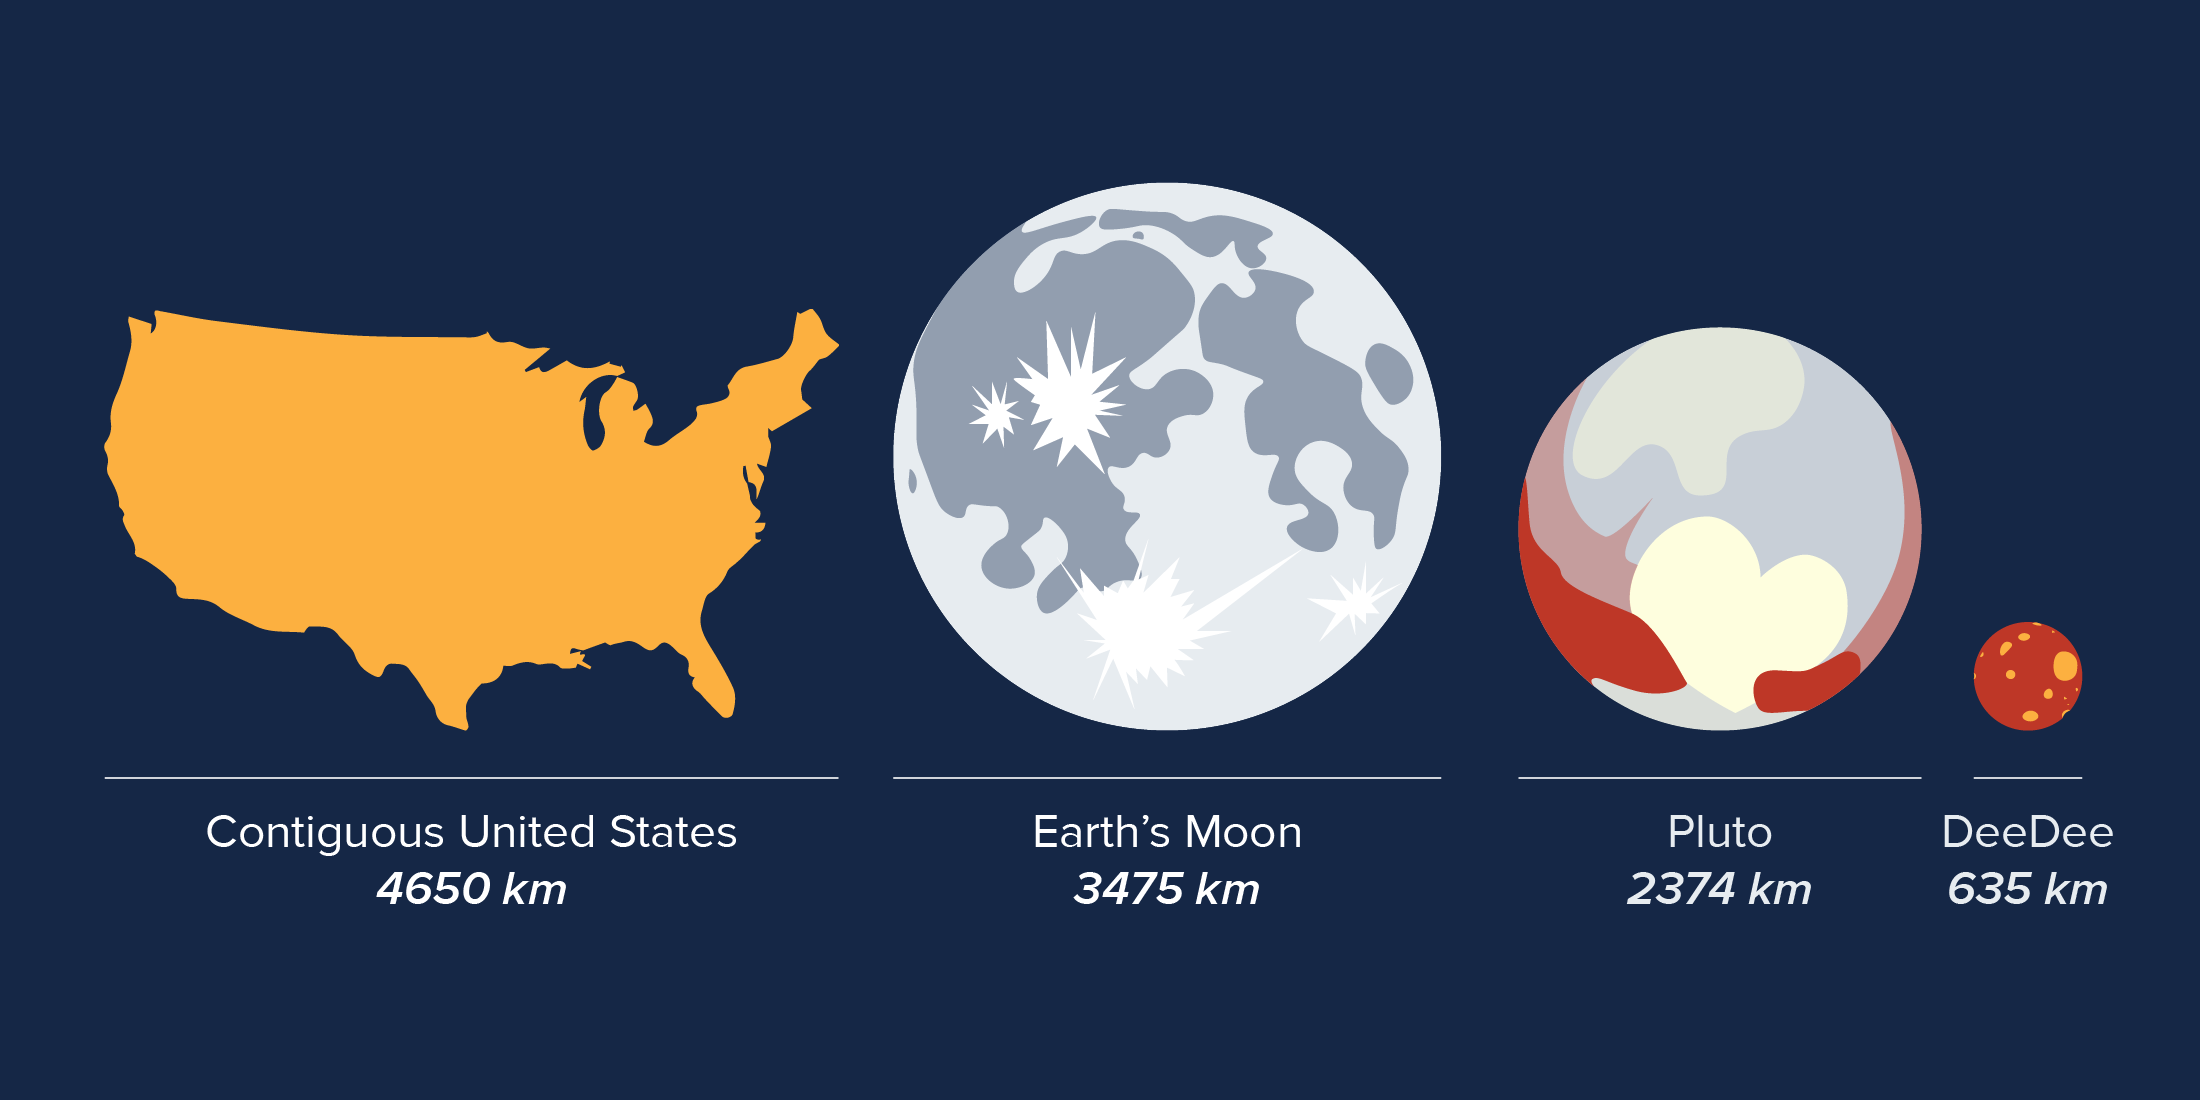

Size of DeeDee

Size comparisons of objects in our solar system, including the recently discovered planetary body 'DeeDee.'

Credit: Alexandra Angelich (NRAO/AUI/NSF)